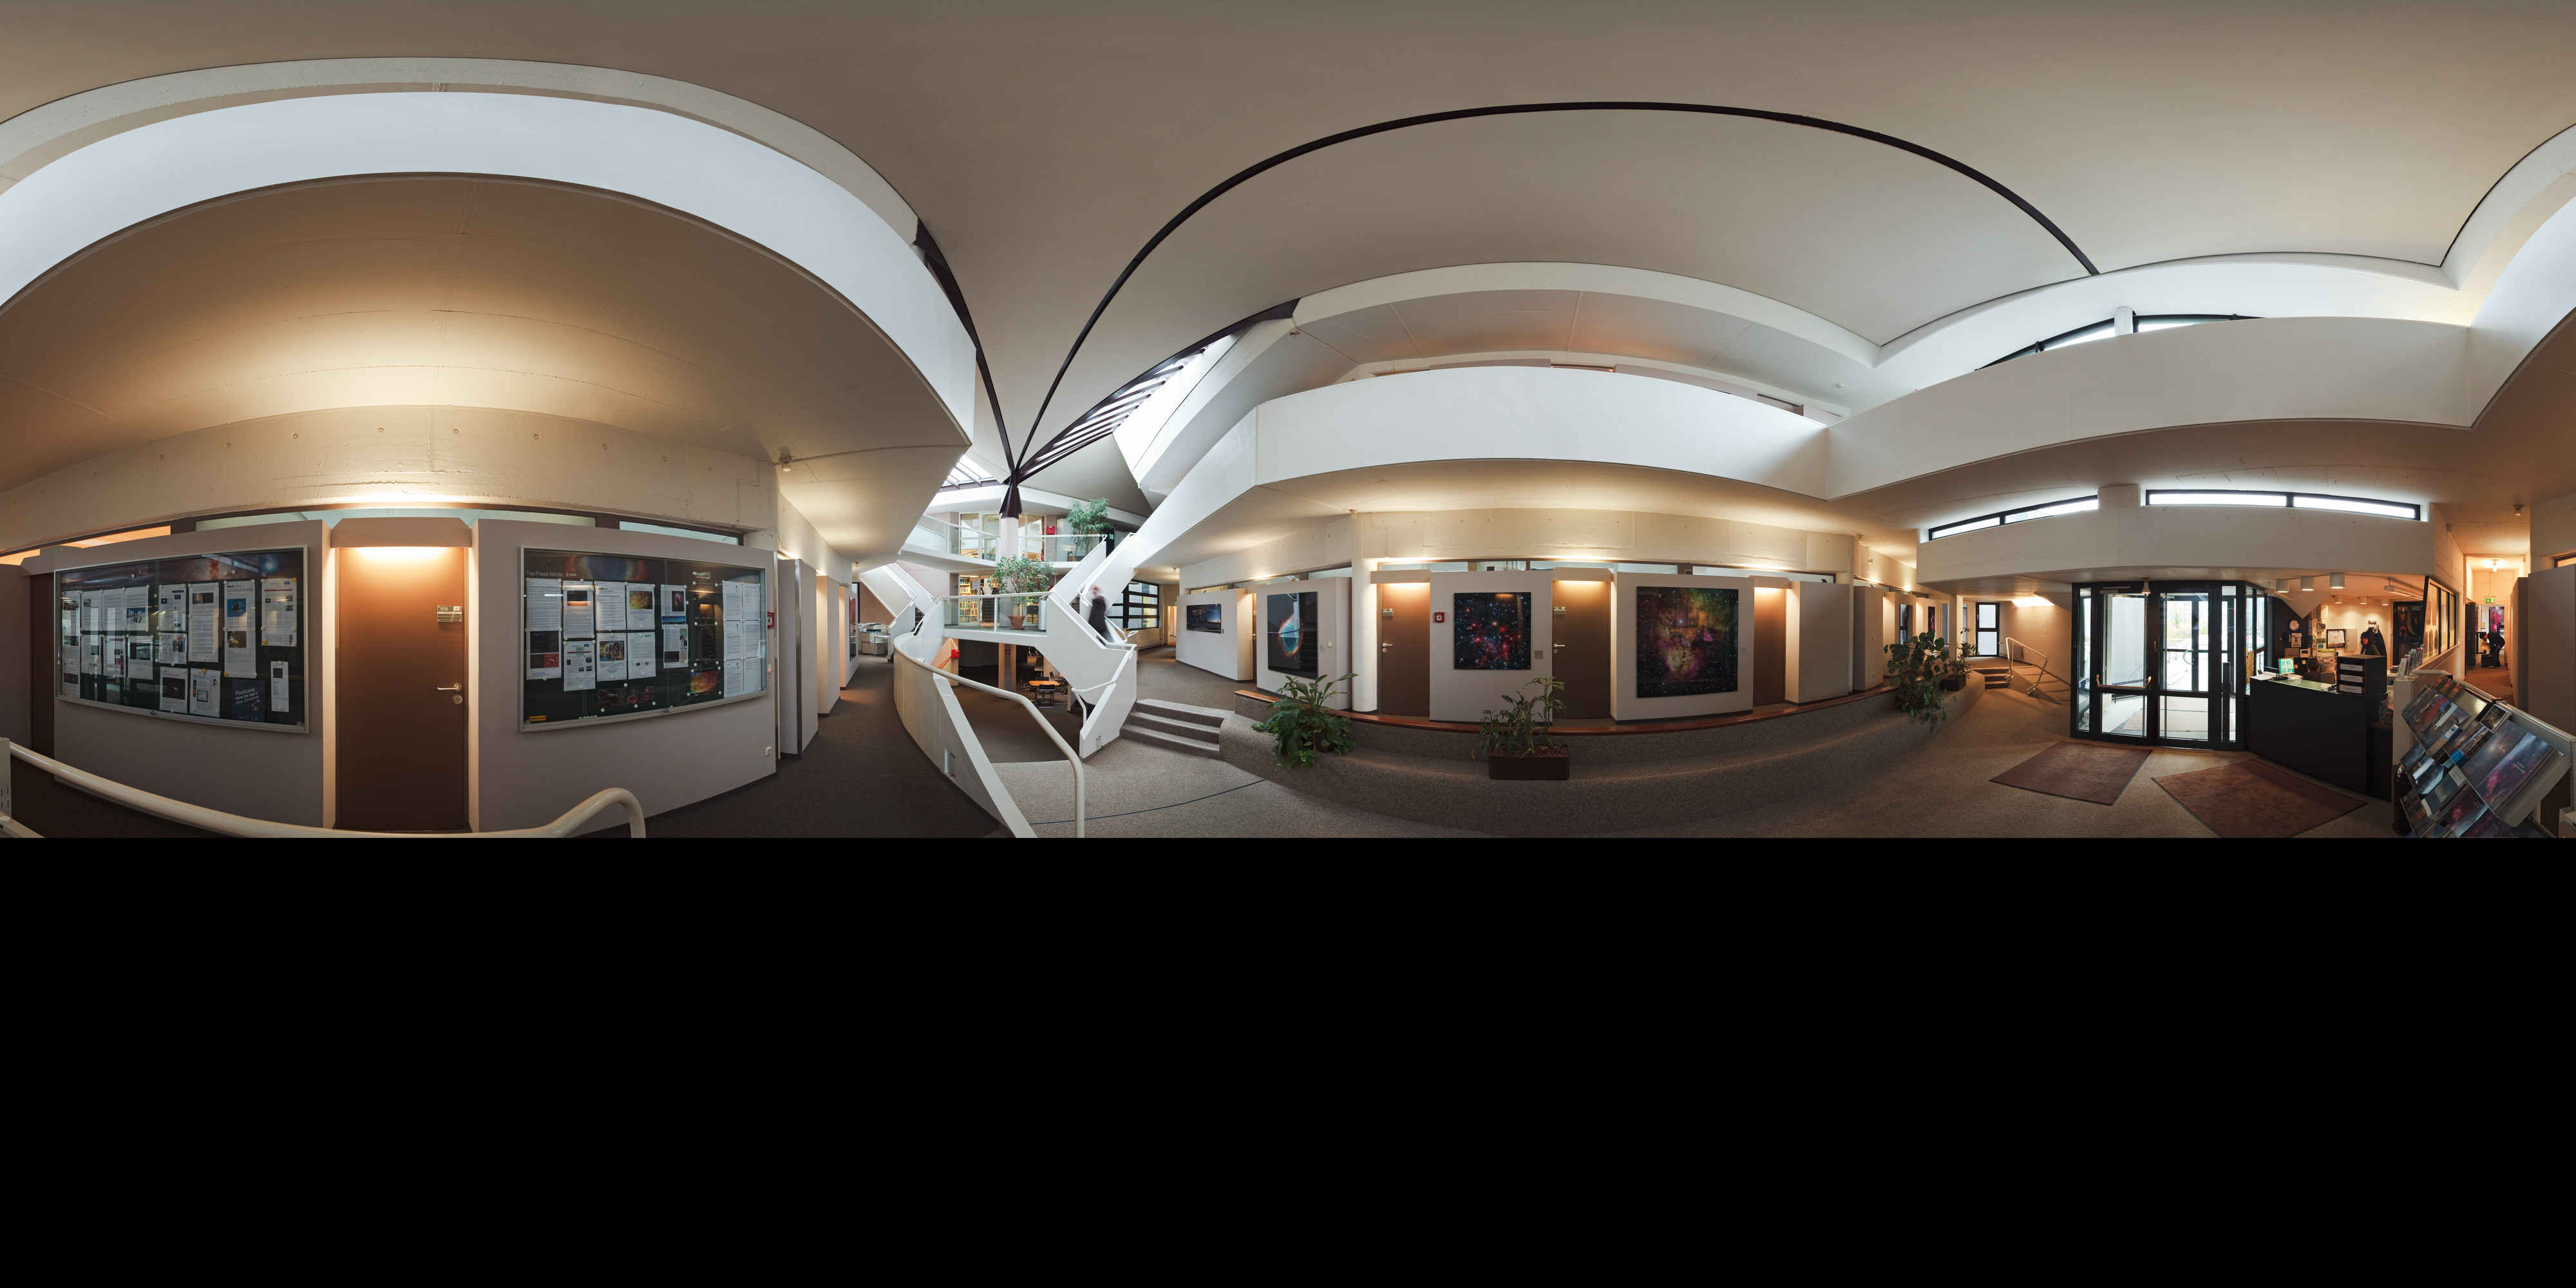

Welcome to ESO Headquarters

A 360 degree panorama of the entrance hall at ESO Headquarters, in Garching, near Munich, Germany.

Credit: ESO/H. Heyer